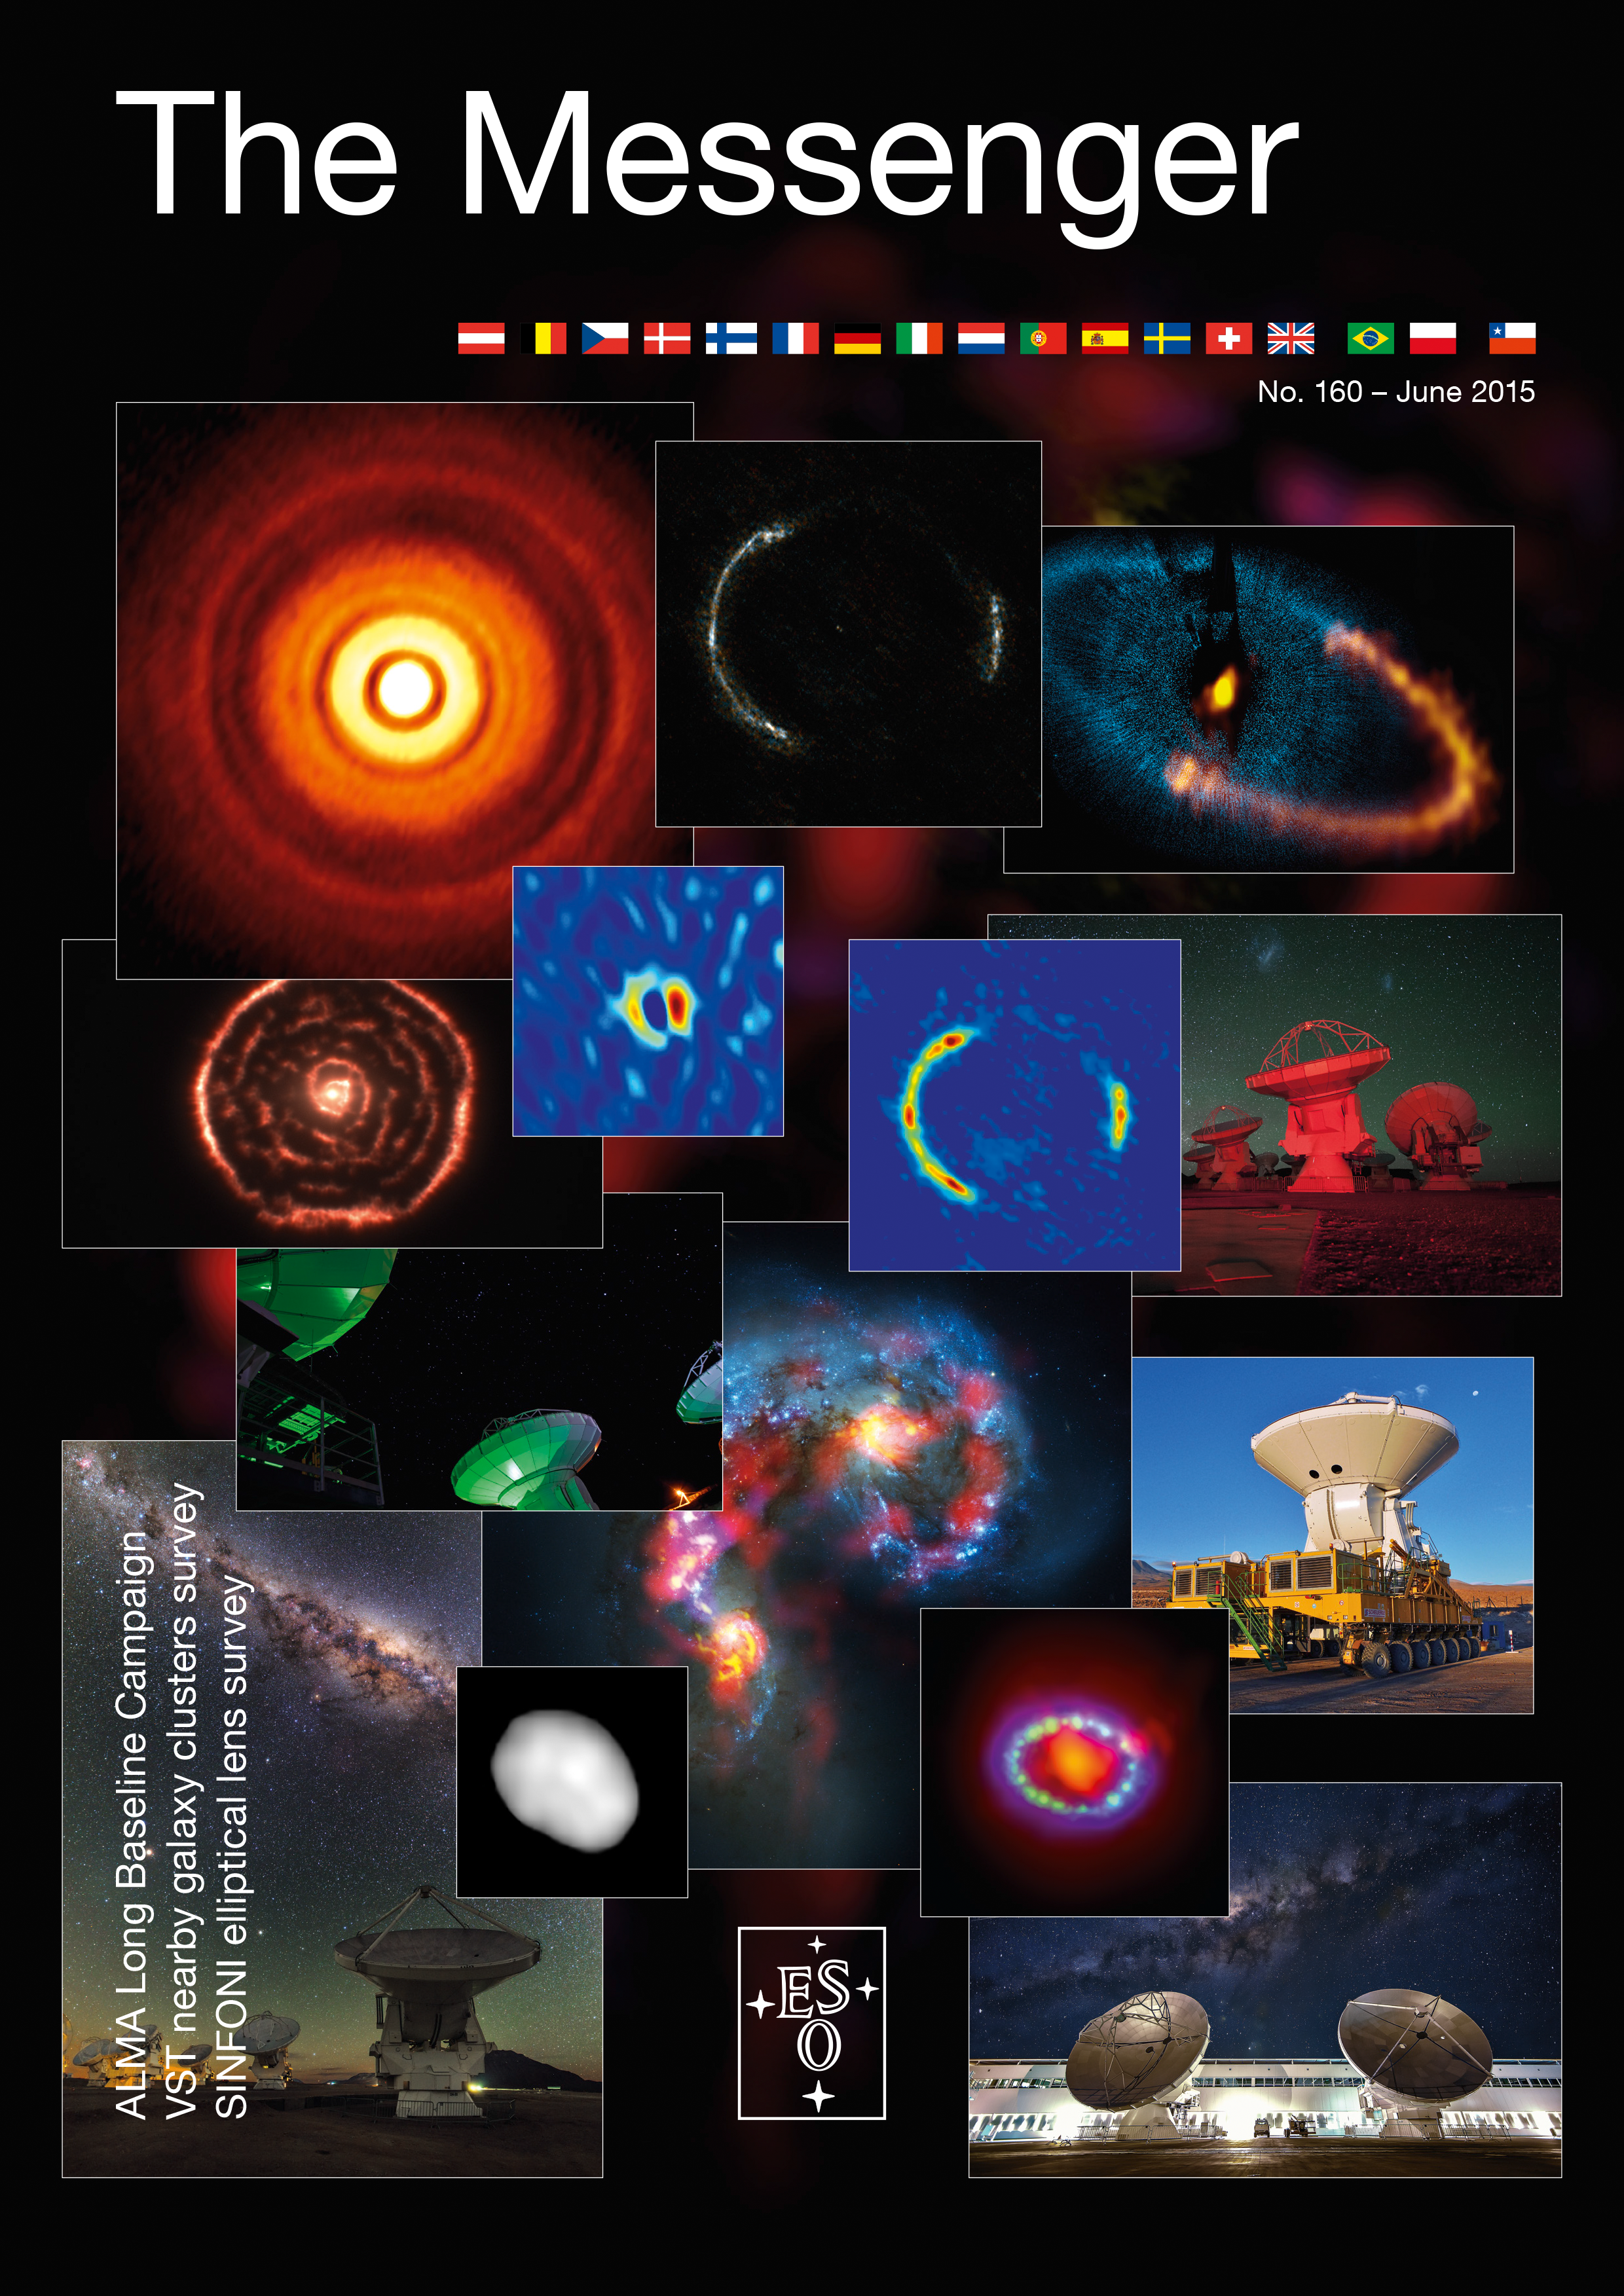

Cover of The Messenger No. 160

Cover of The Messenger 160

Credit: ESO